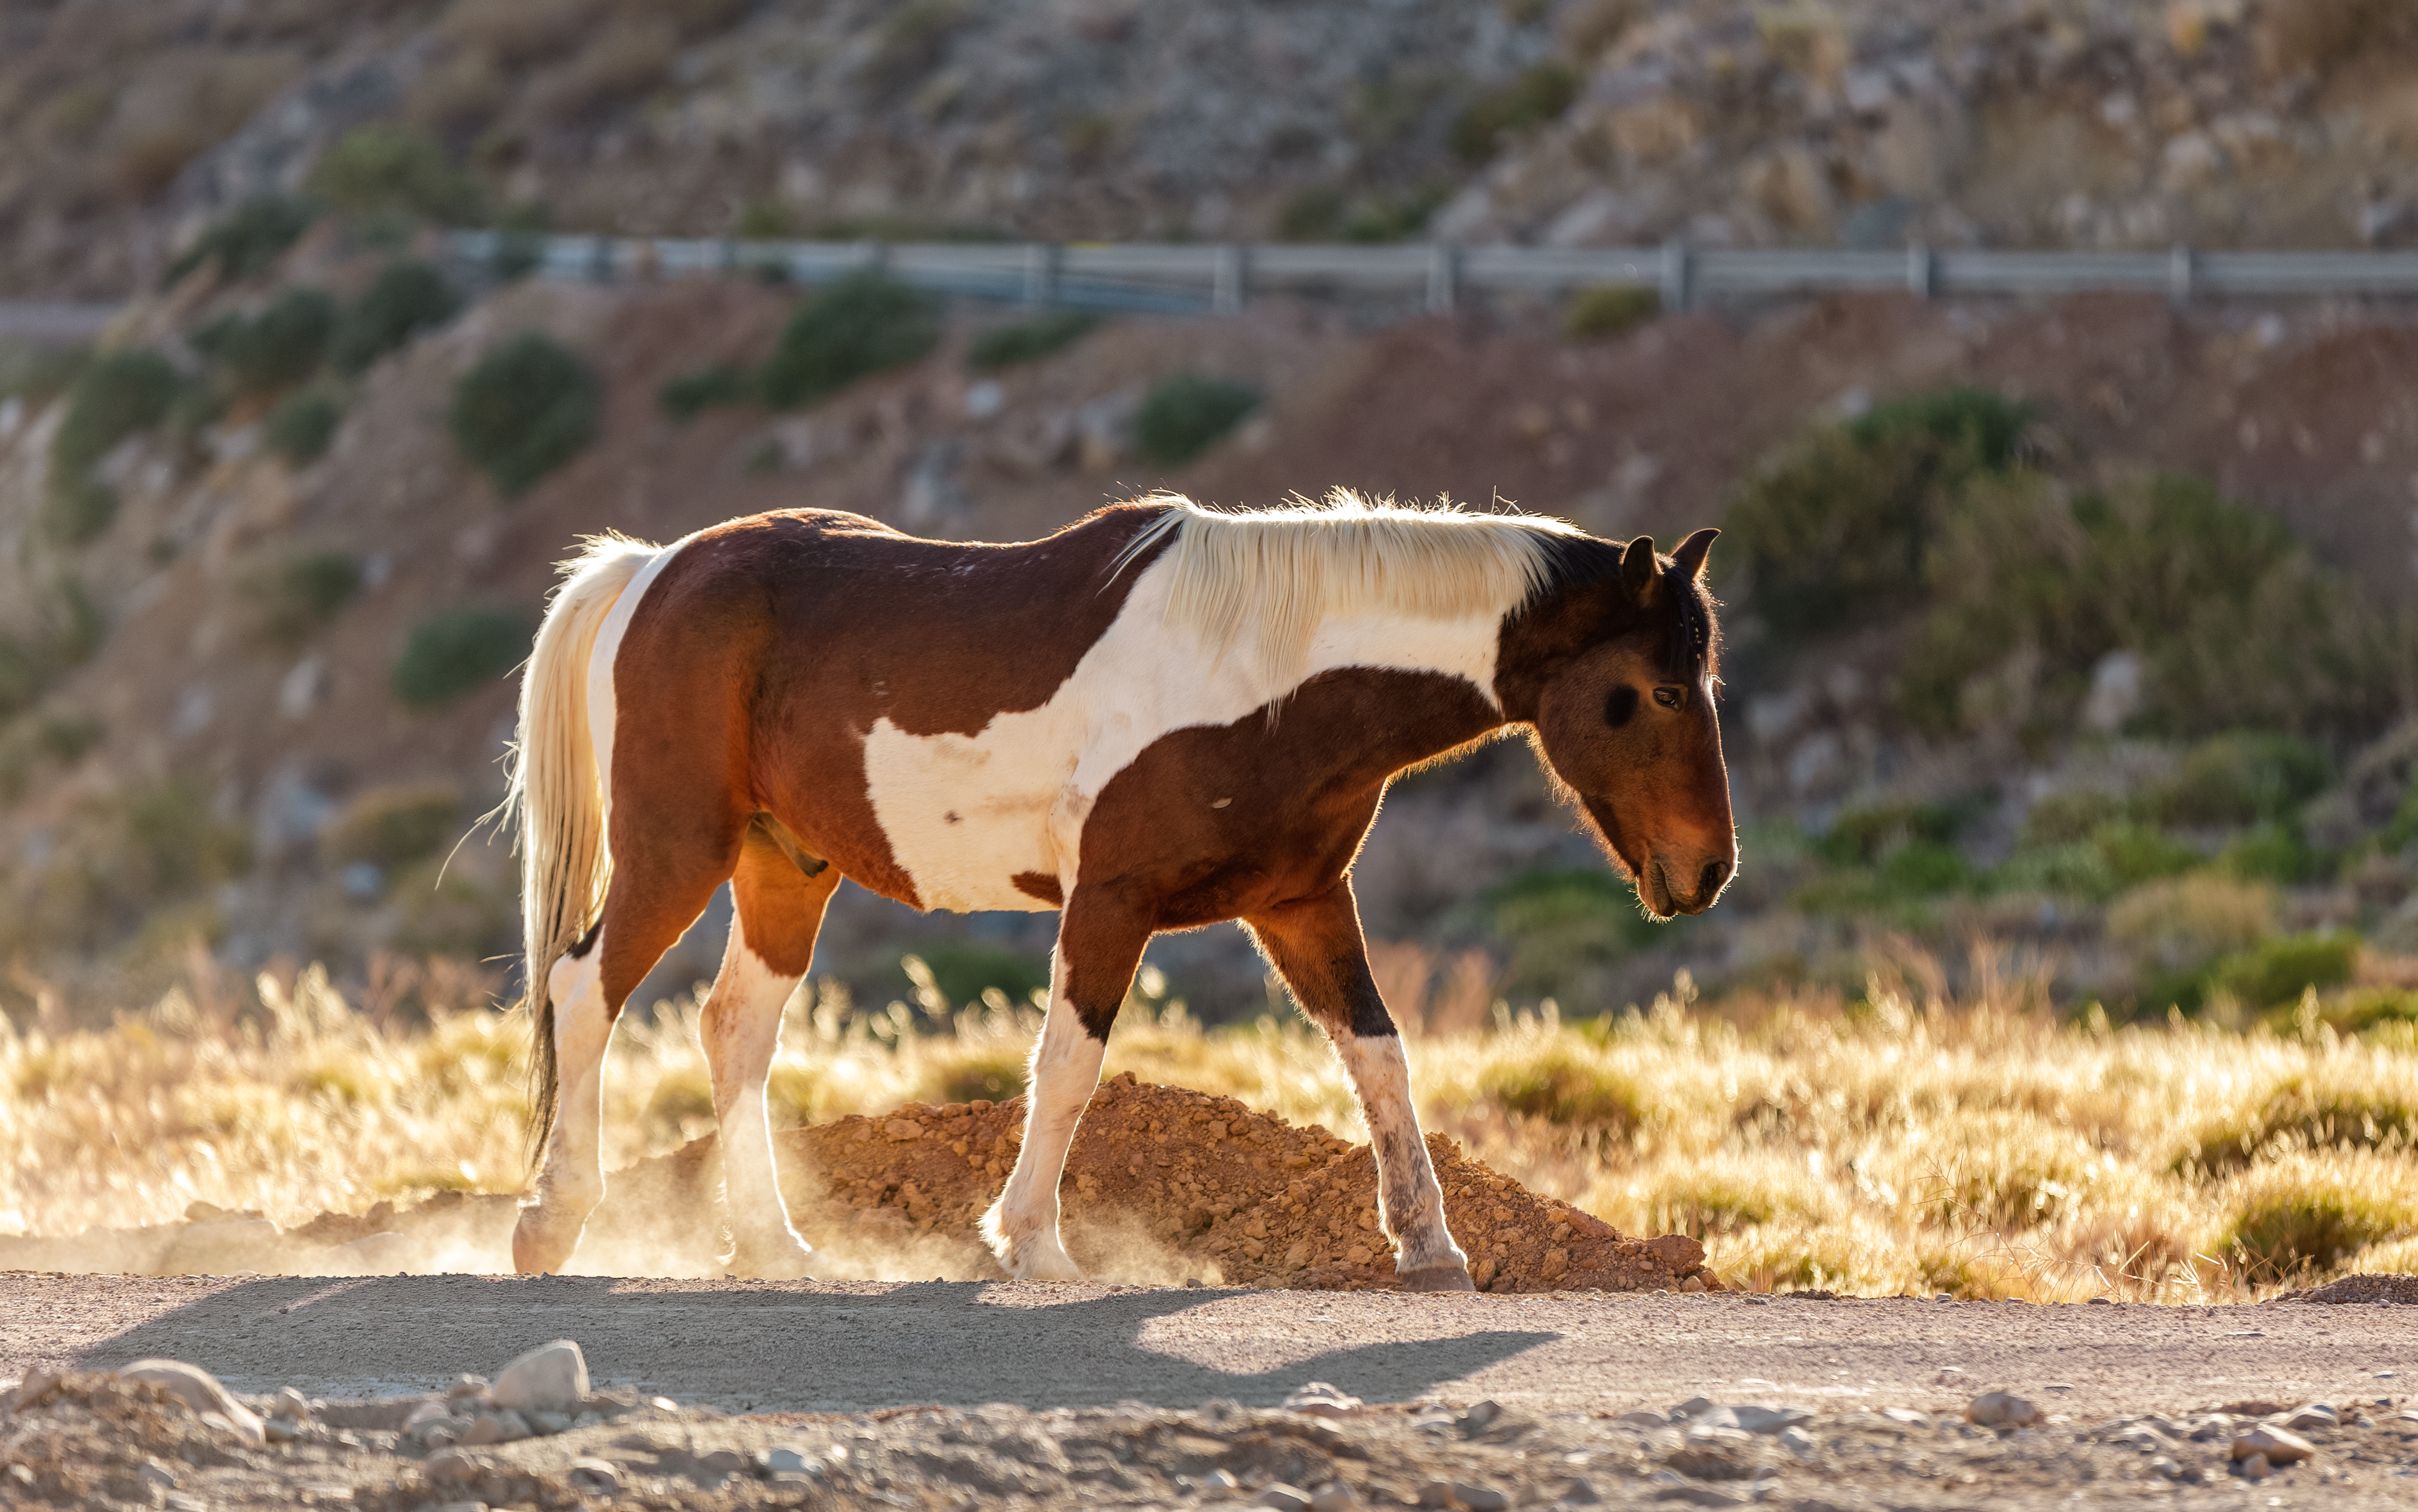

Wild horses on Cerro Pachón

Credit: NOIRLab/NSF/AURA/P. Horálek